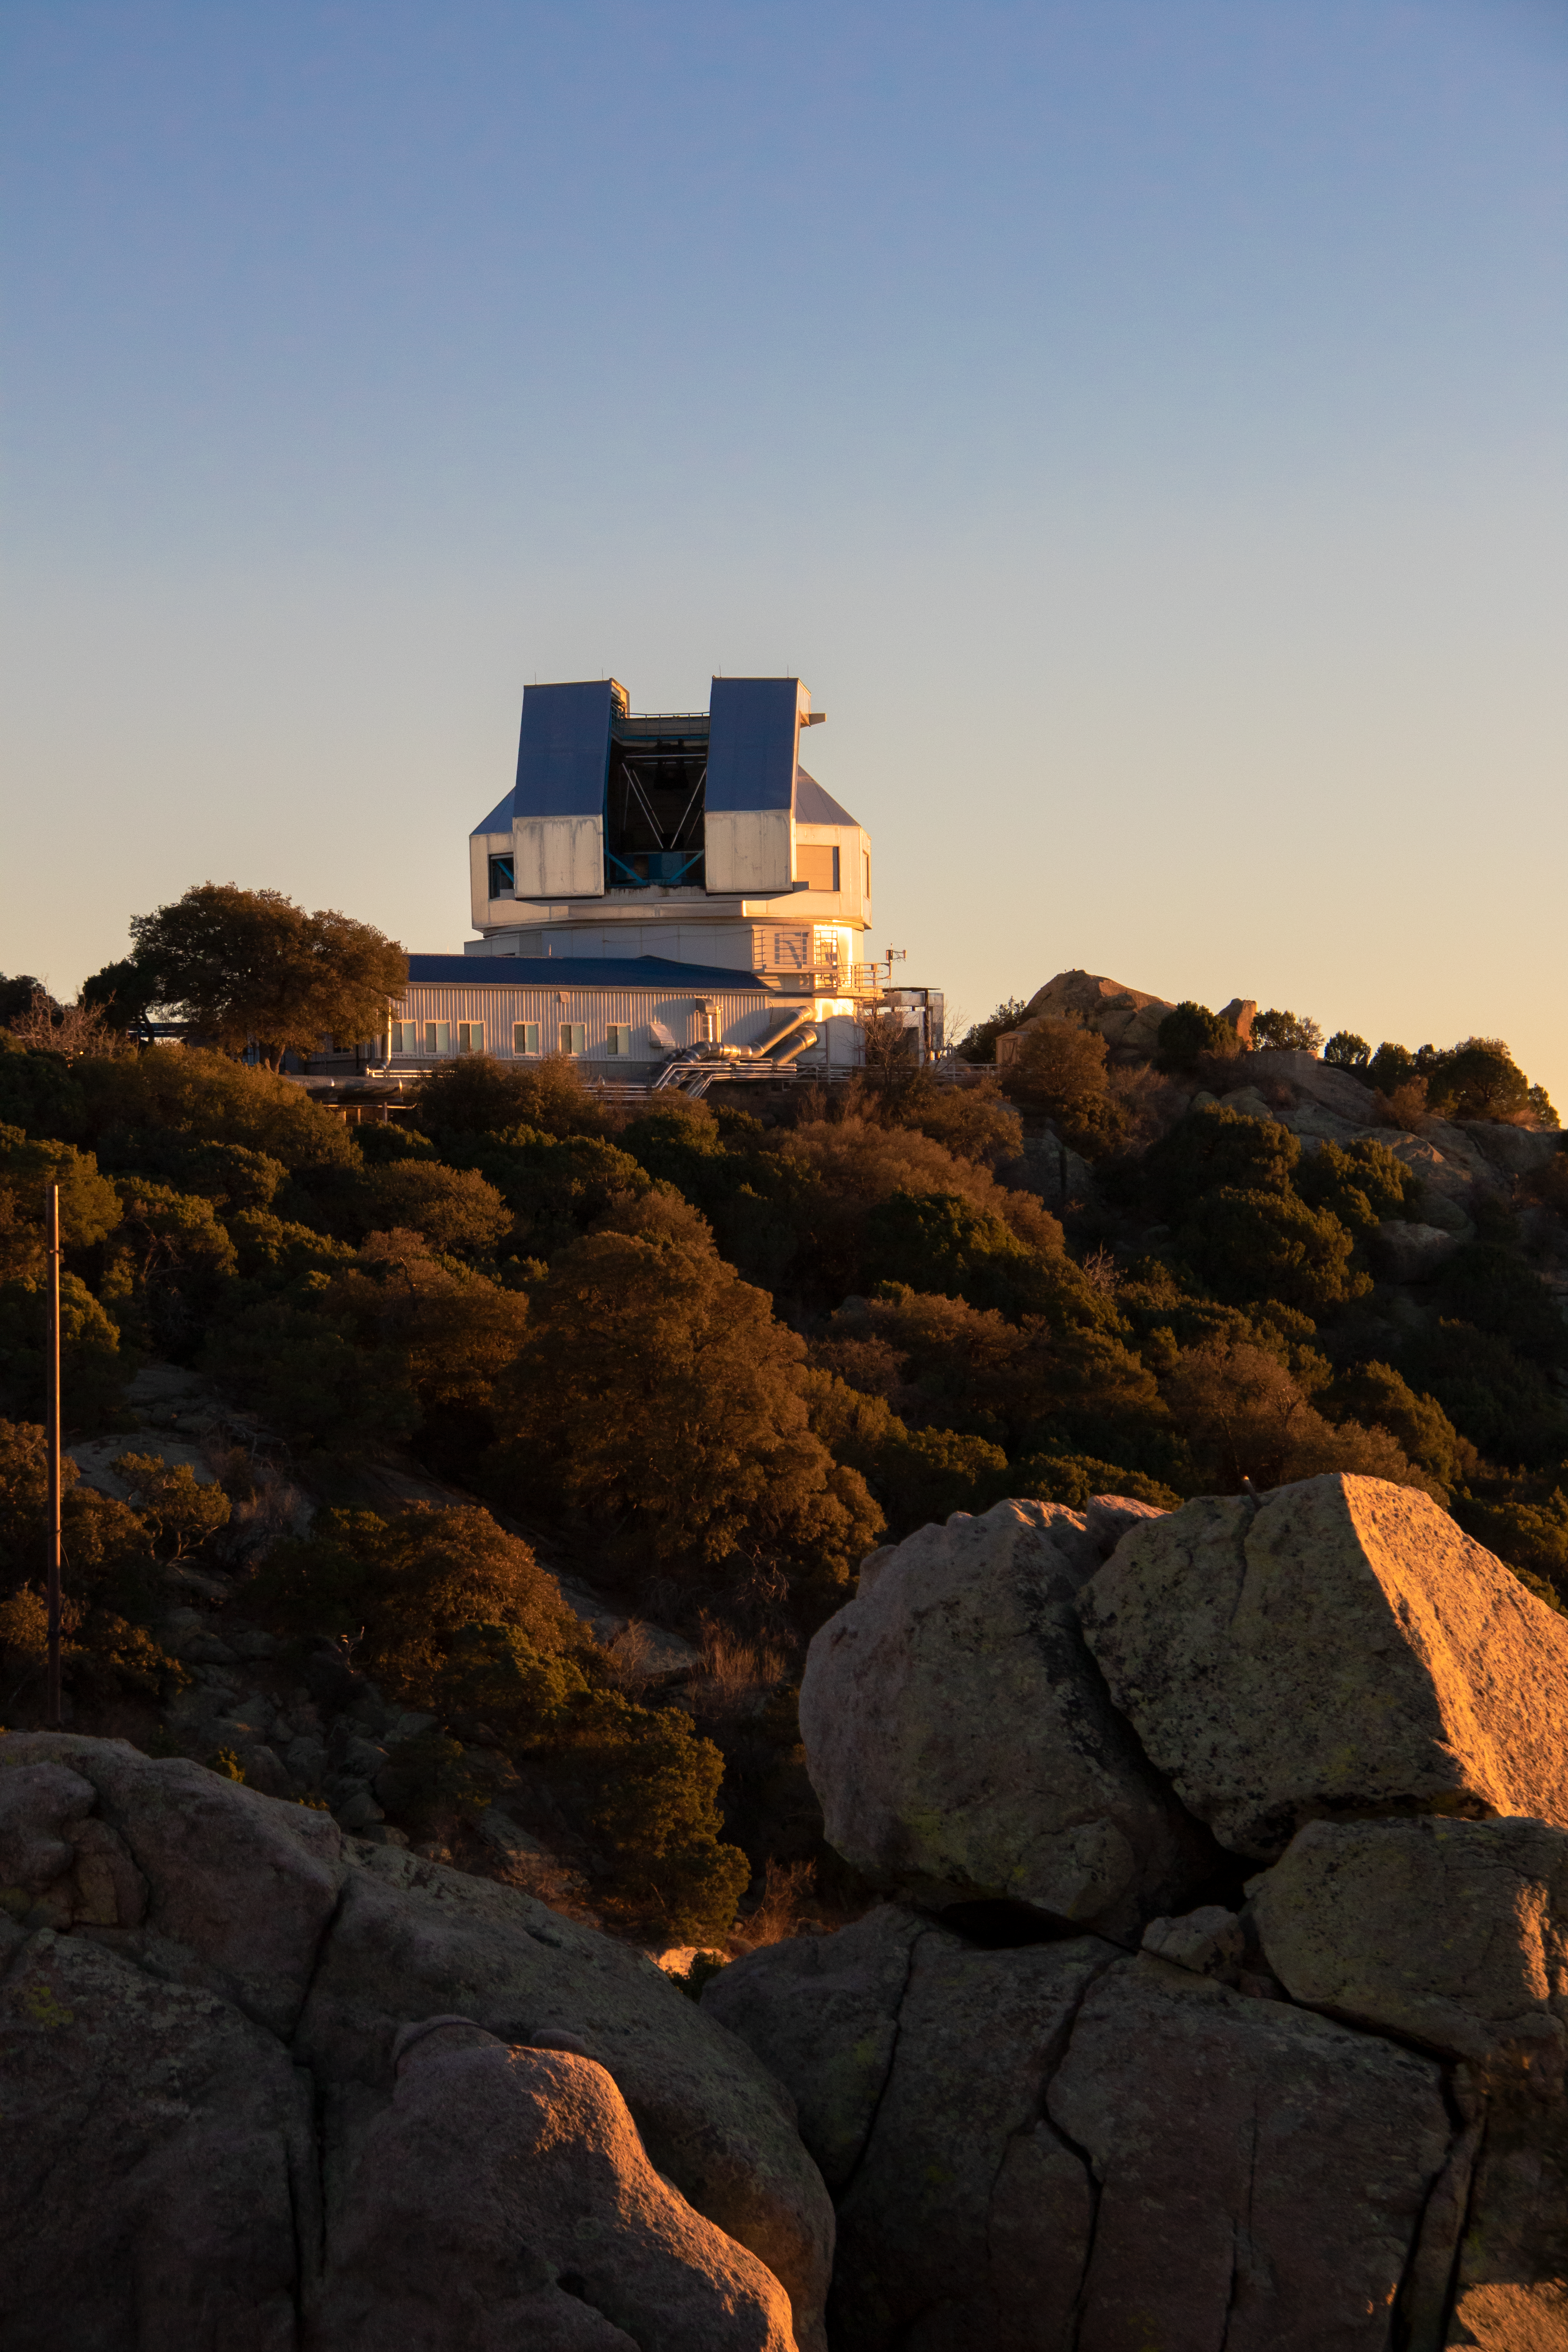

WIYN 3.5-meter Telescope at Sunset

The WIYN 3.5-meter Telescope at sunset on Kitt Peak National Observatory in Arizona.

Credit: Kitt Peak National Observatory/NOIRLab/NSF/AURA/P. Marenfeld